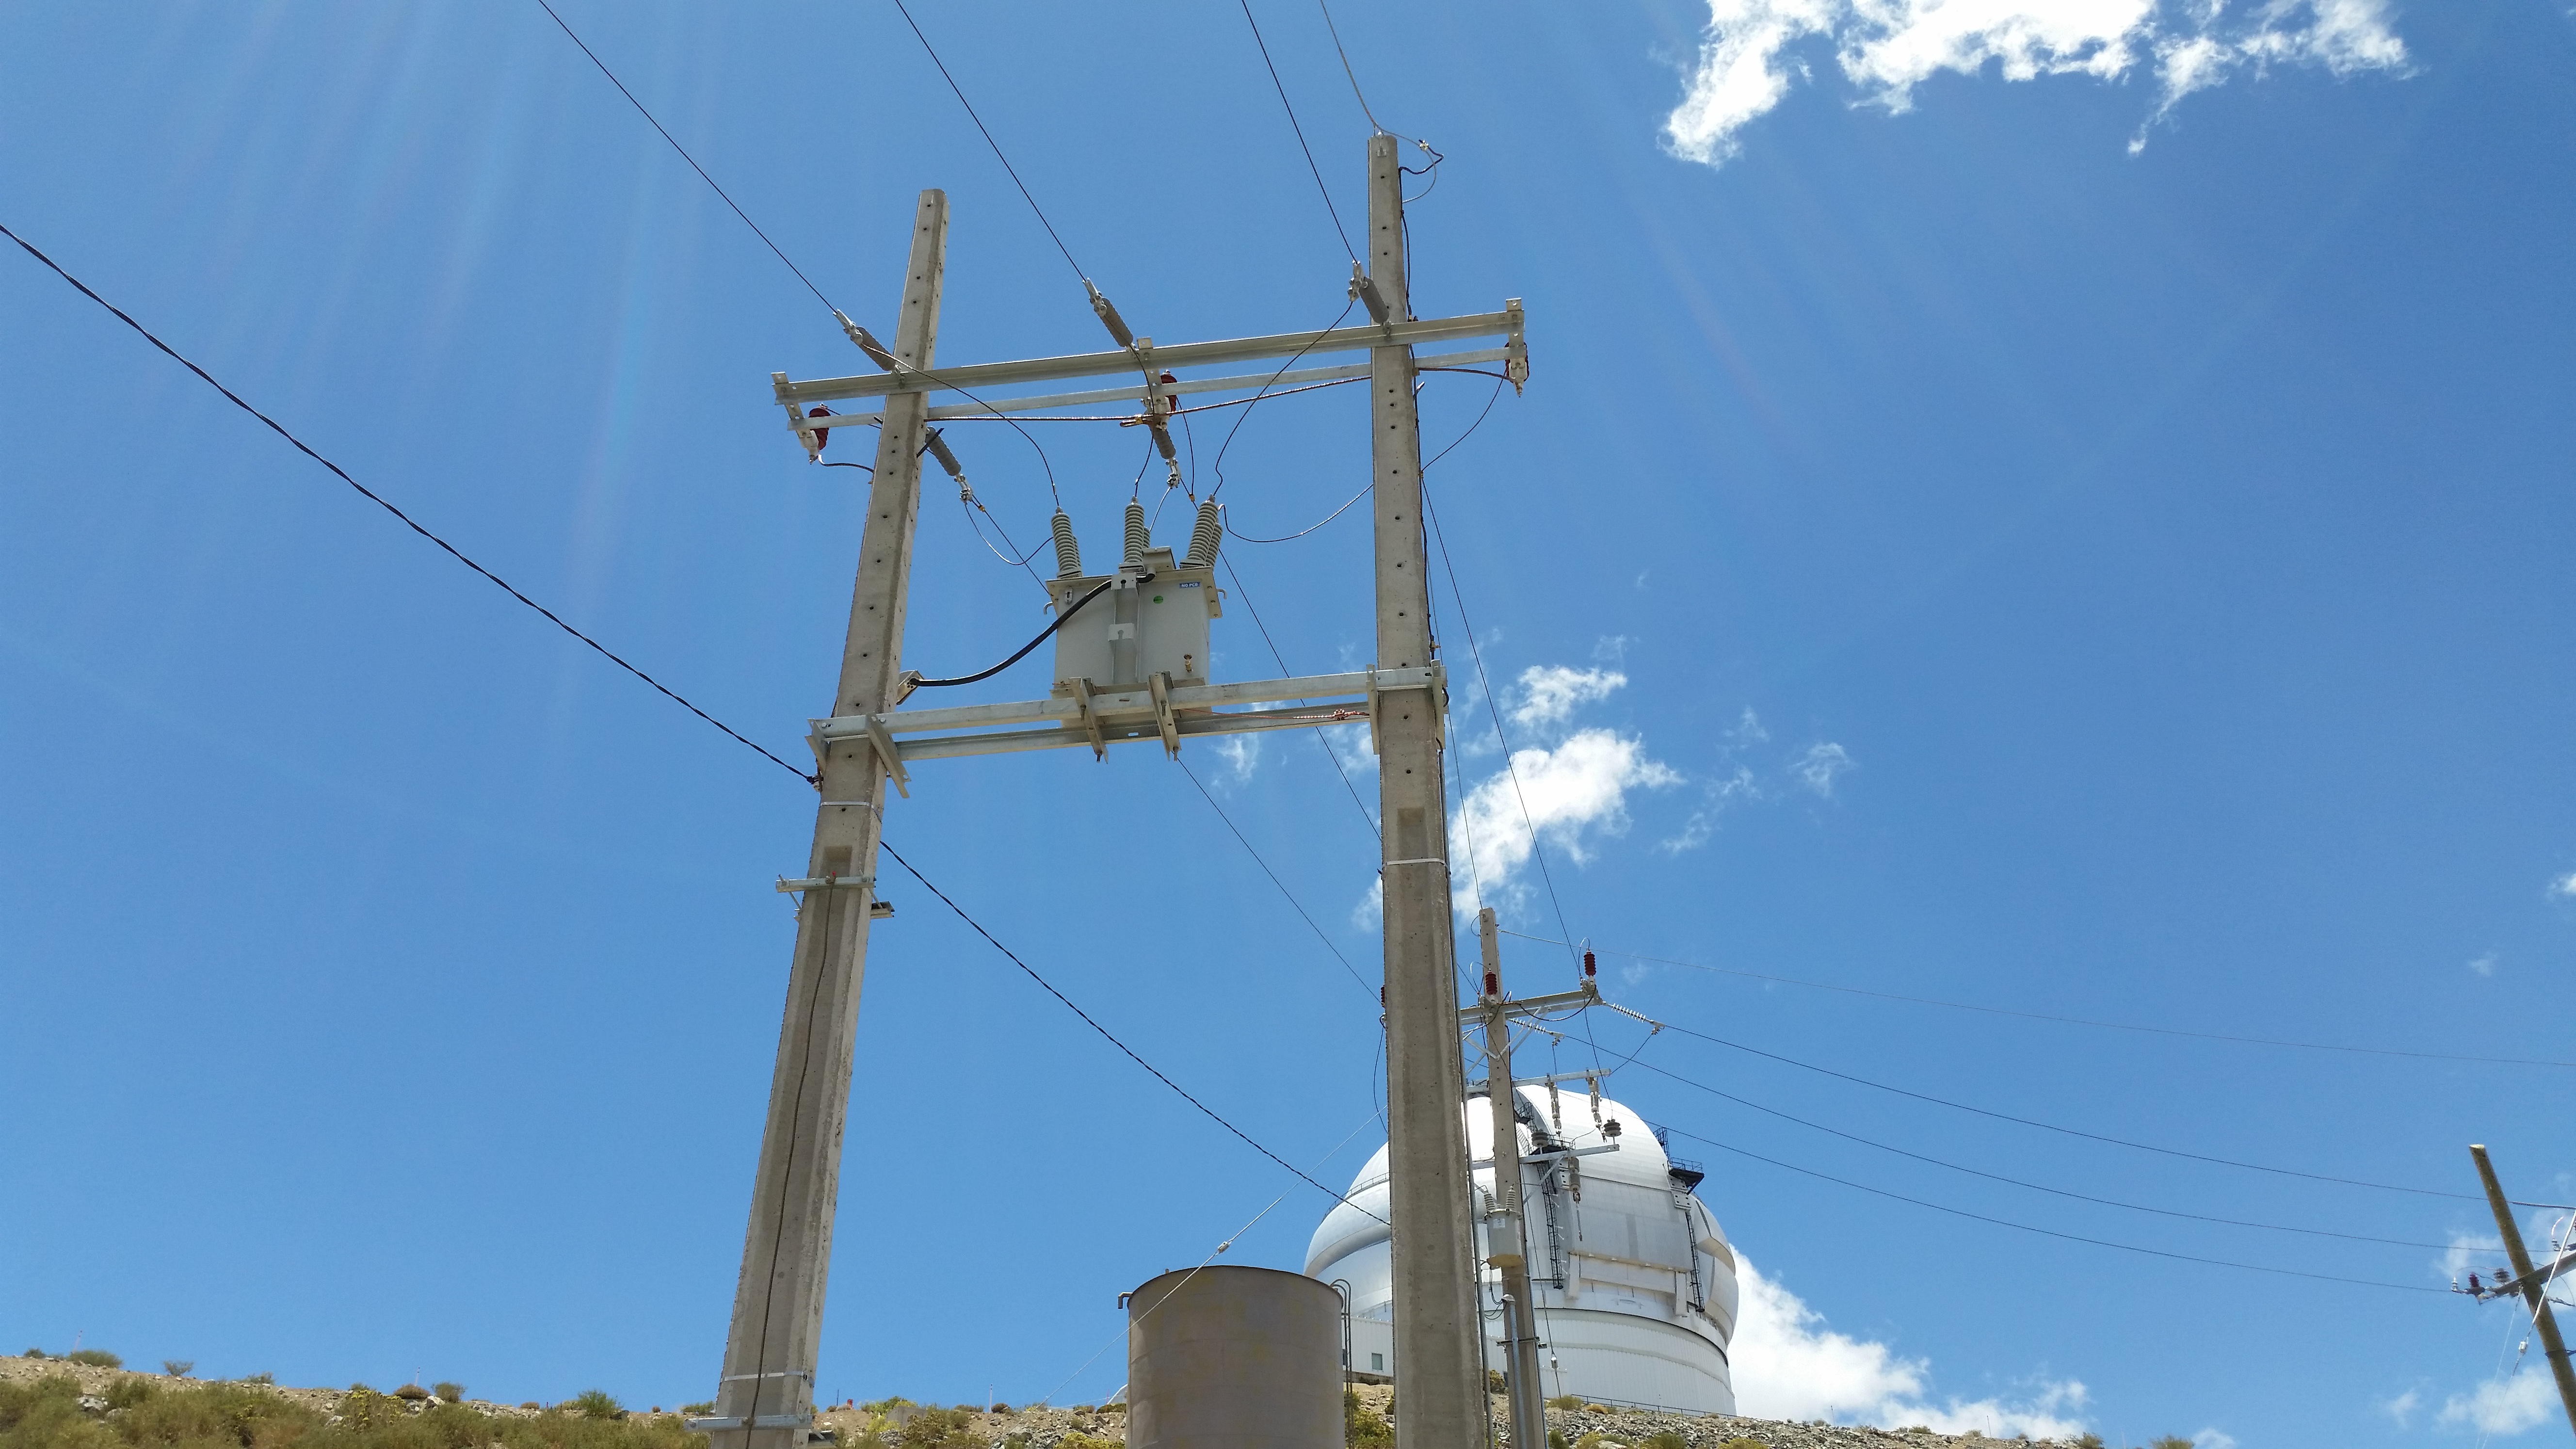

Splicing

The LSST splicing to the 23,000 volt system, completed and approved.

Credit: Rubin Observatory/NSF/AURA